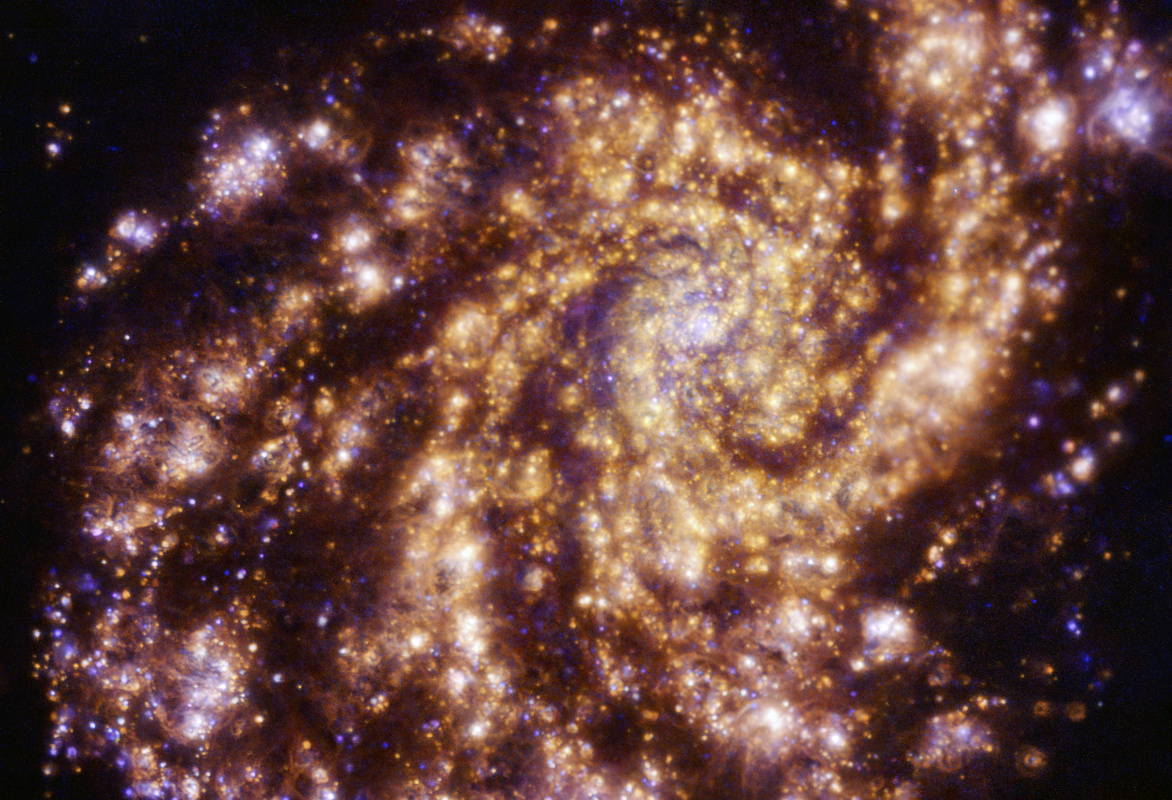

A hypnotic golden spiral

This image features the spectacular galaxy NGC 4254, also known as Messier 99. It’s an example of a grand design spiral galaxy, featuring strong, prominent, well-defined arms that wrap clearly around the galaxy’s centre.

Messier 99 is located 49 million light-years from Earth in the constellation of Coma Berenices. Here it was imaged in exquisite detail by the Multi-Unit Spectroscopic Explorer (MUSE) on ESO’s Very Large Telescope (VLT). It is a combination of observations conducted in different colours, or wavelengths, of light, showing clouds of gas ionised by newly born stars. Hydrogen, oxygen and sulphur gas are shown in red, blue and orange respectively.

The image was taken as part of the Physics at High Angular resolution in Nearby GalaxieS (PHANGS) project, which is making high-resolution observations of nearby galaxies across all wavelengths of the electromagnetic spectrum to understand the life-cycle of star formation in galaxies.

Credit: ESO/PHANGS